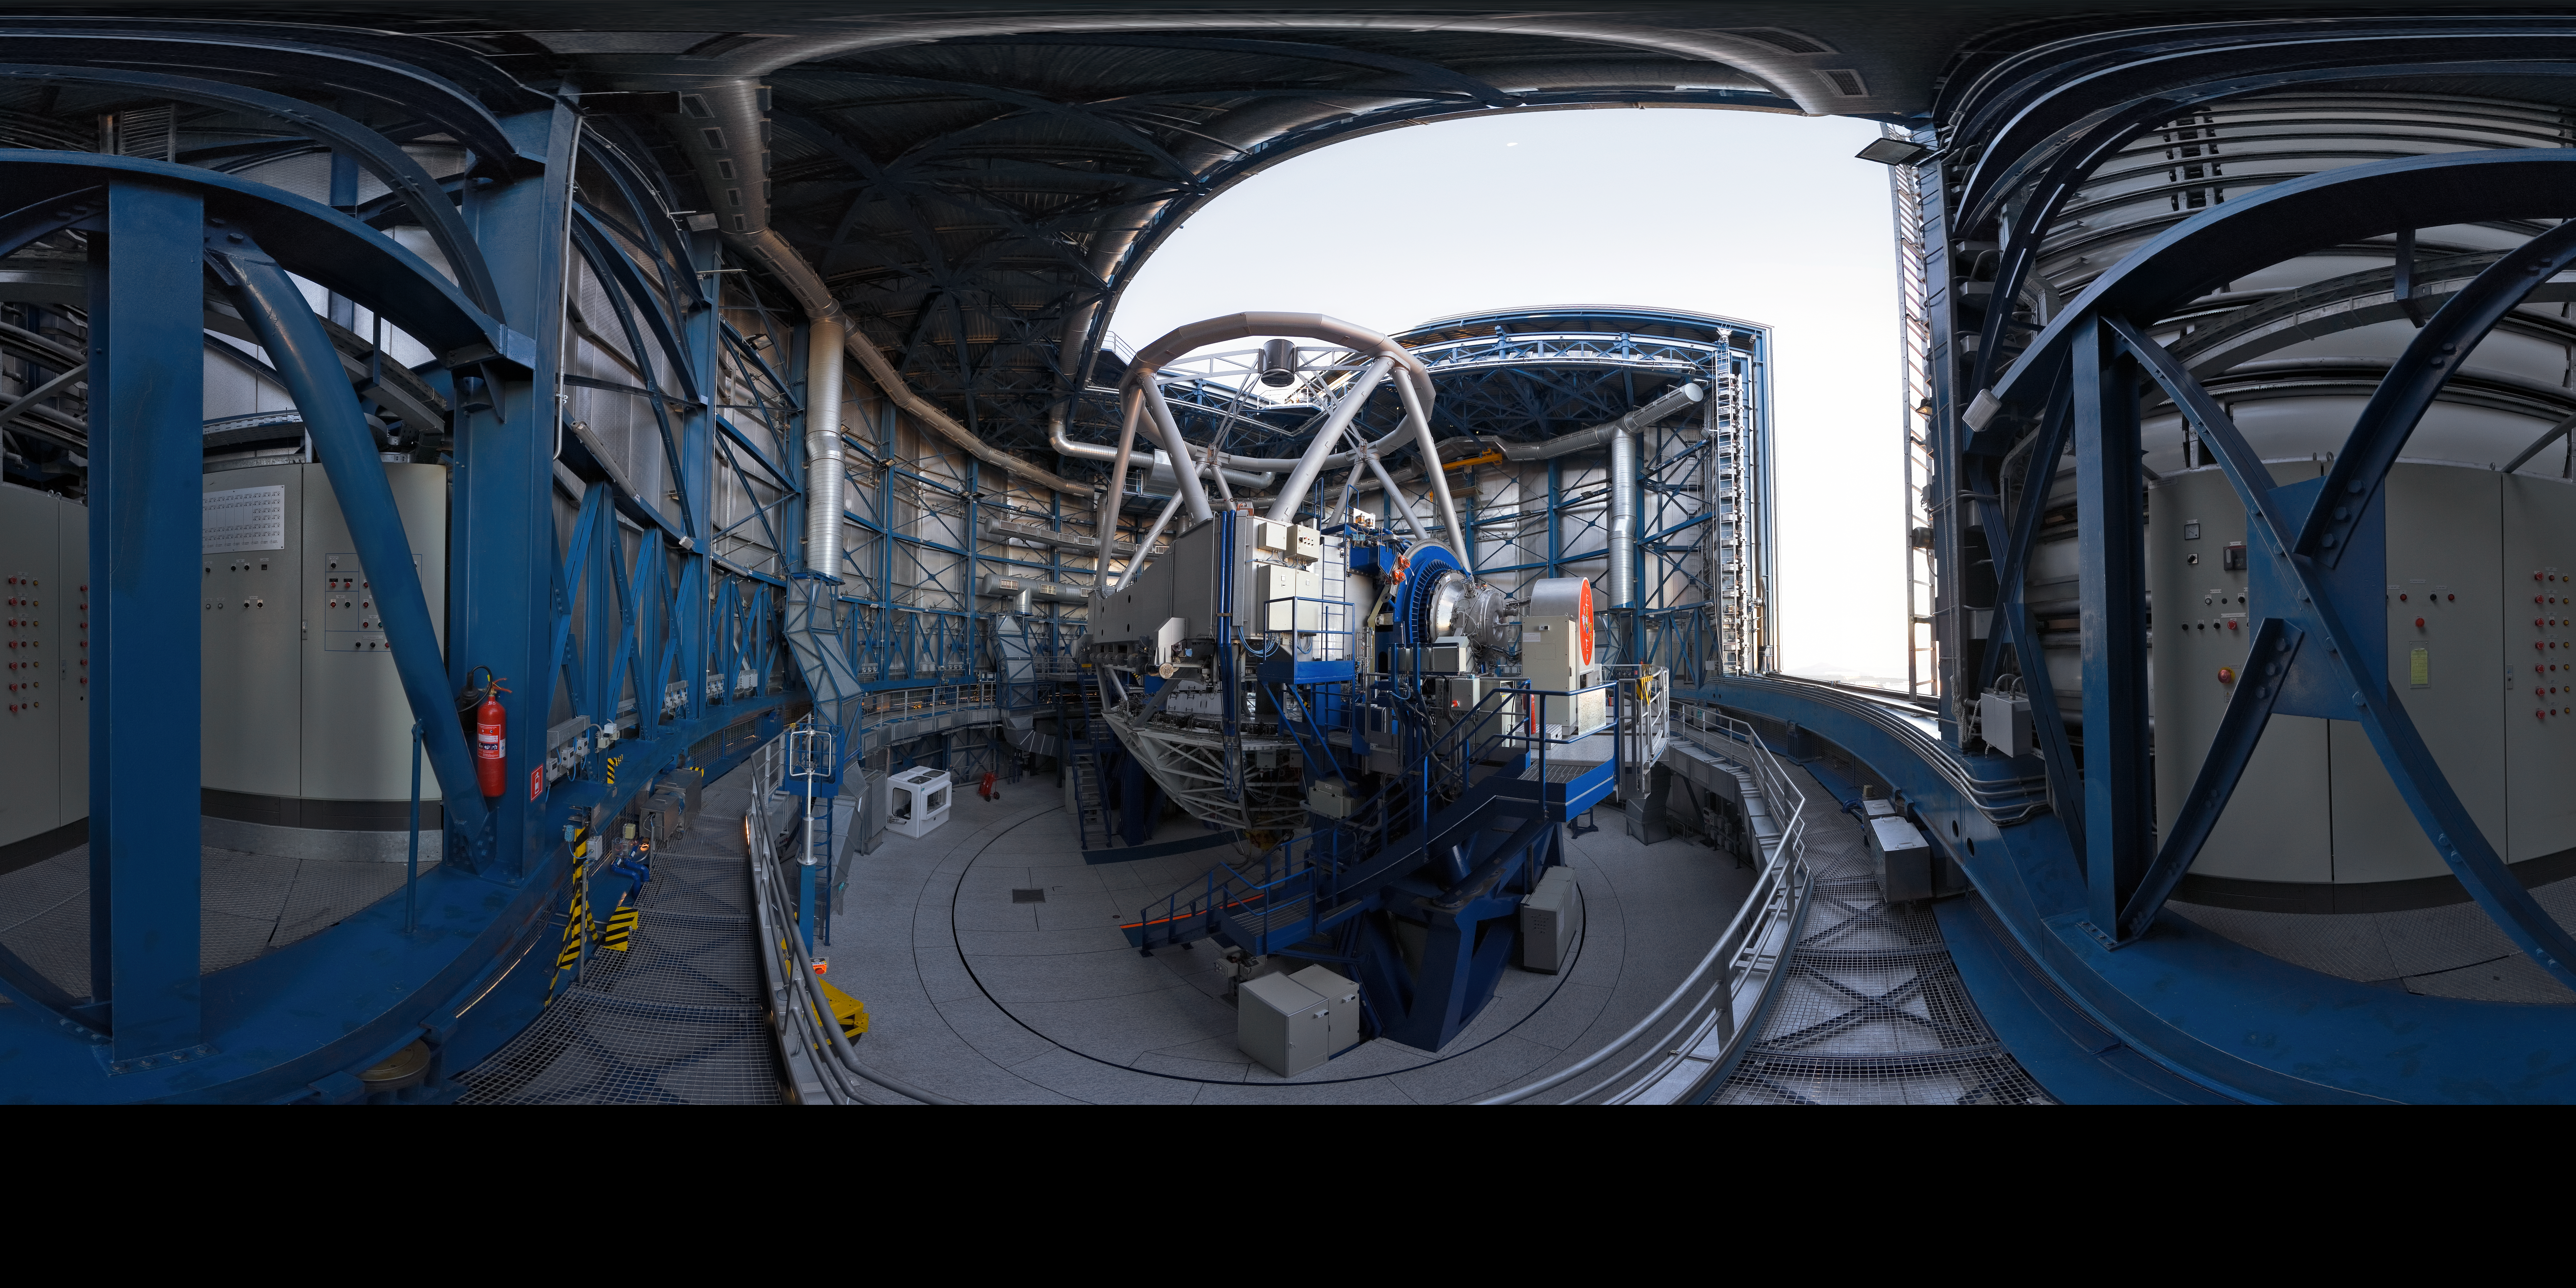

Opening UT1

A 360 degree panorama view taken in 2007 inside the first of the four 8.2-metre Unit Telescopes (UTs) of ESO’s Very Large Telescope (VLT) at Paranal. Designated Unit Telescope 1, or UT1, and named Antu (“the Sun” in the indigenous Mapuche language), this complex science machine has been in operation at Paranal since 1999. Just before sunset, engineers and technicians open the telescopes, finalising the preparation for the night-time observation run. Although it is not obvious in this image due to the panoramic projection, the UTs are housed in compact buildings thanks to their altazimuth mounting and innovative design. Composed of four 8.2-metre UTs and four 1.8-metre mobile Auxiliary Telescopes (ATs), the ESO VLT is the world's most advanced optical ground-based telescope.

Links to alternative projections of this image:

Equirectangular projected version of this image

Credit: ESO